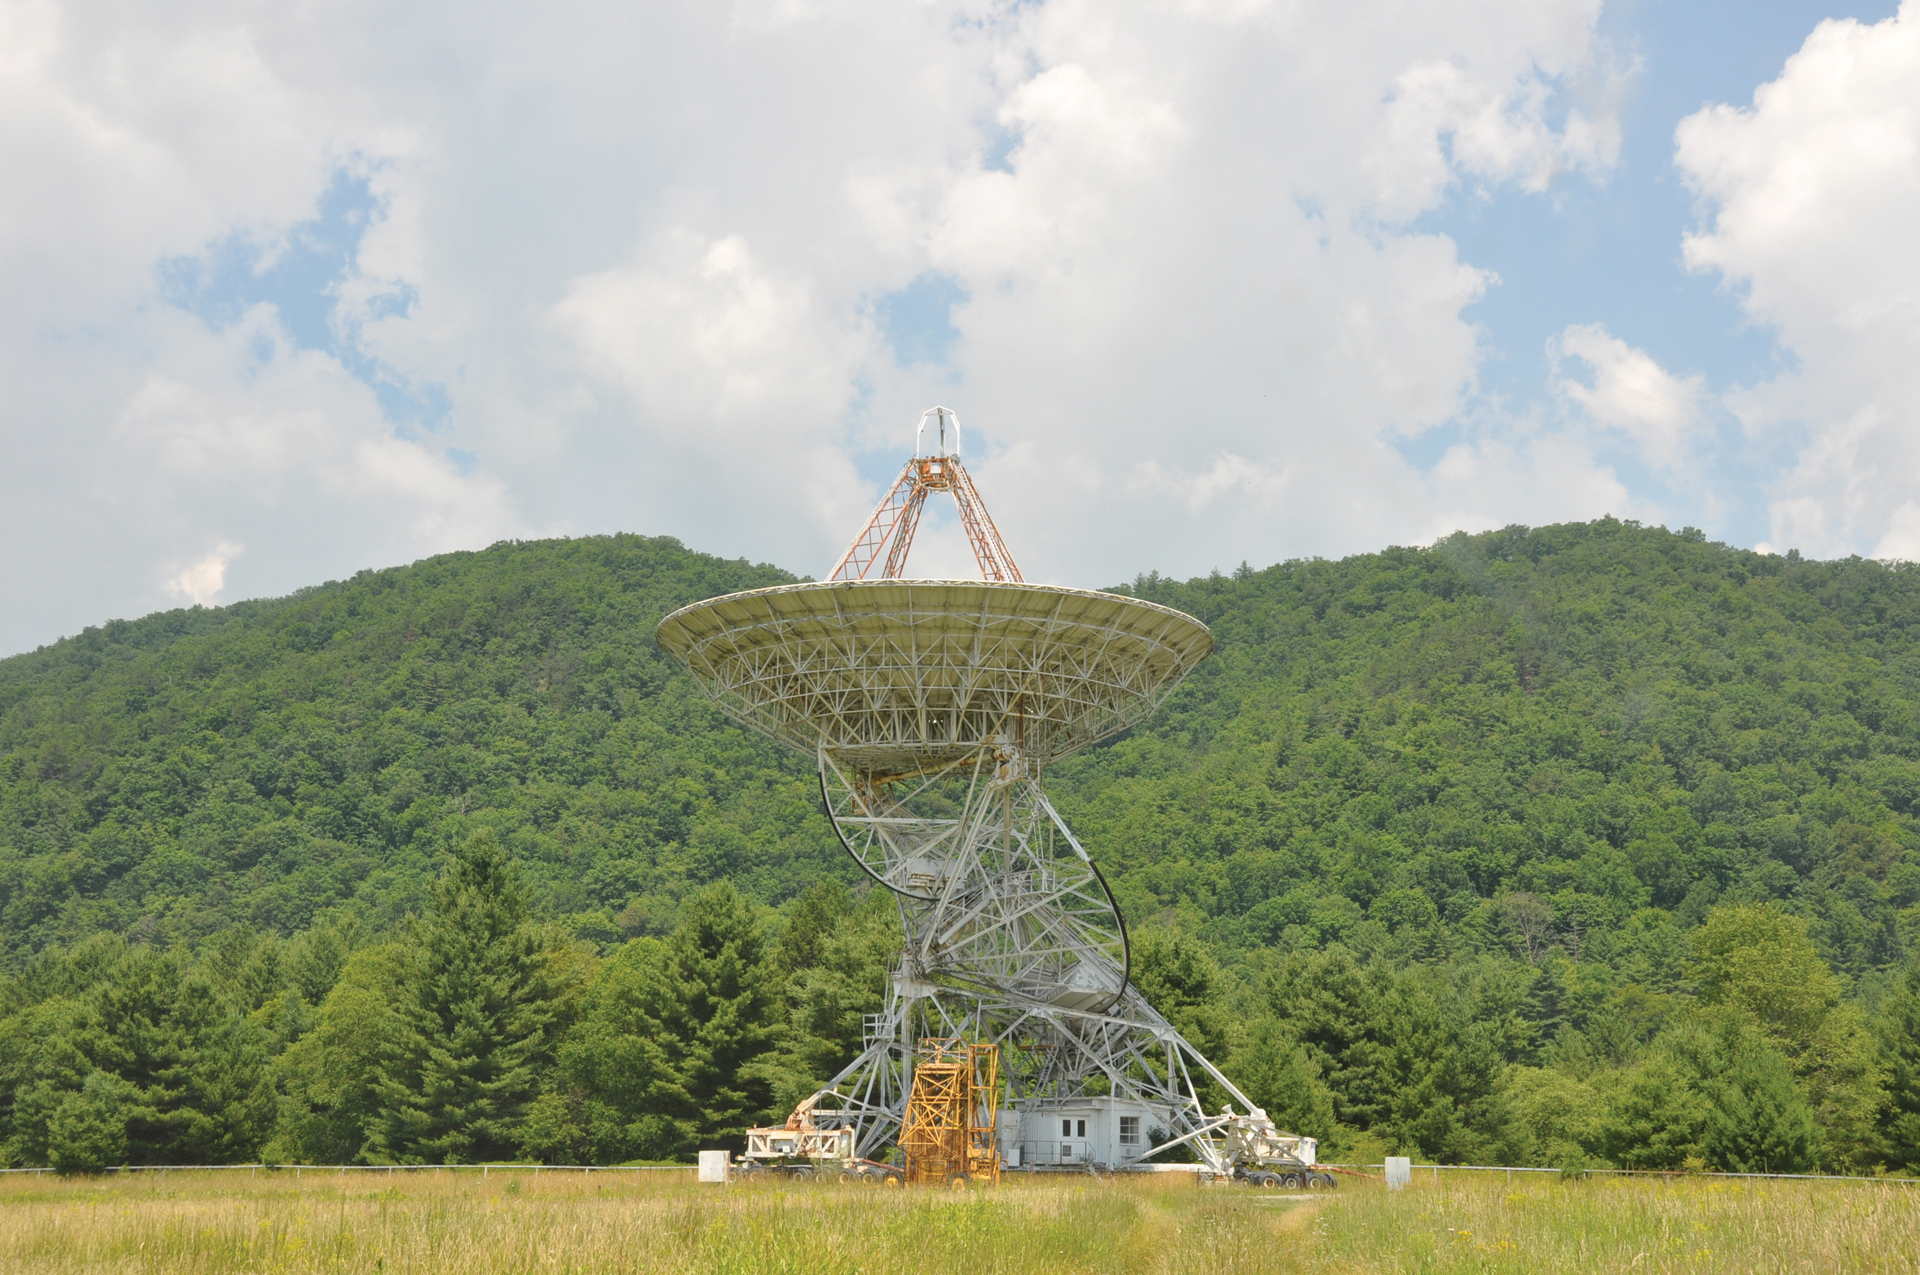

The third 85-foot telescope

The Outlier 85-3, or third 85-foot kit telescope from Blaw-Knox Corporation, was assembled in Green Bank, West Virginia in 1964 as the third member of the Green Bank Interferometer (GBI). All three 85-foot telescopes currently has no observing projects, but can be reactivated if needed.

Credit: B. Saxton, NRAO/AUI/NSF